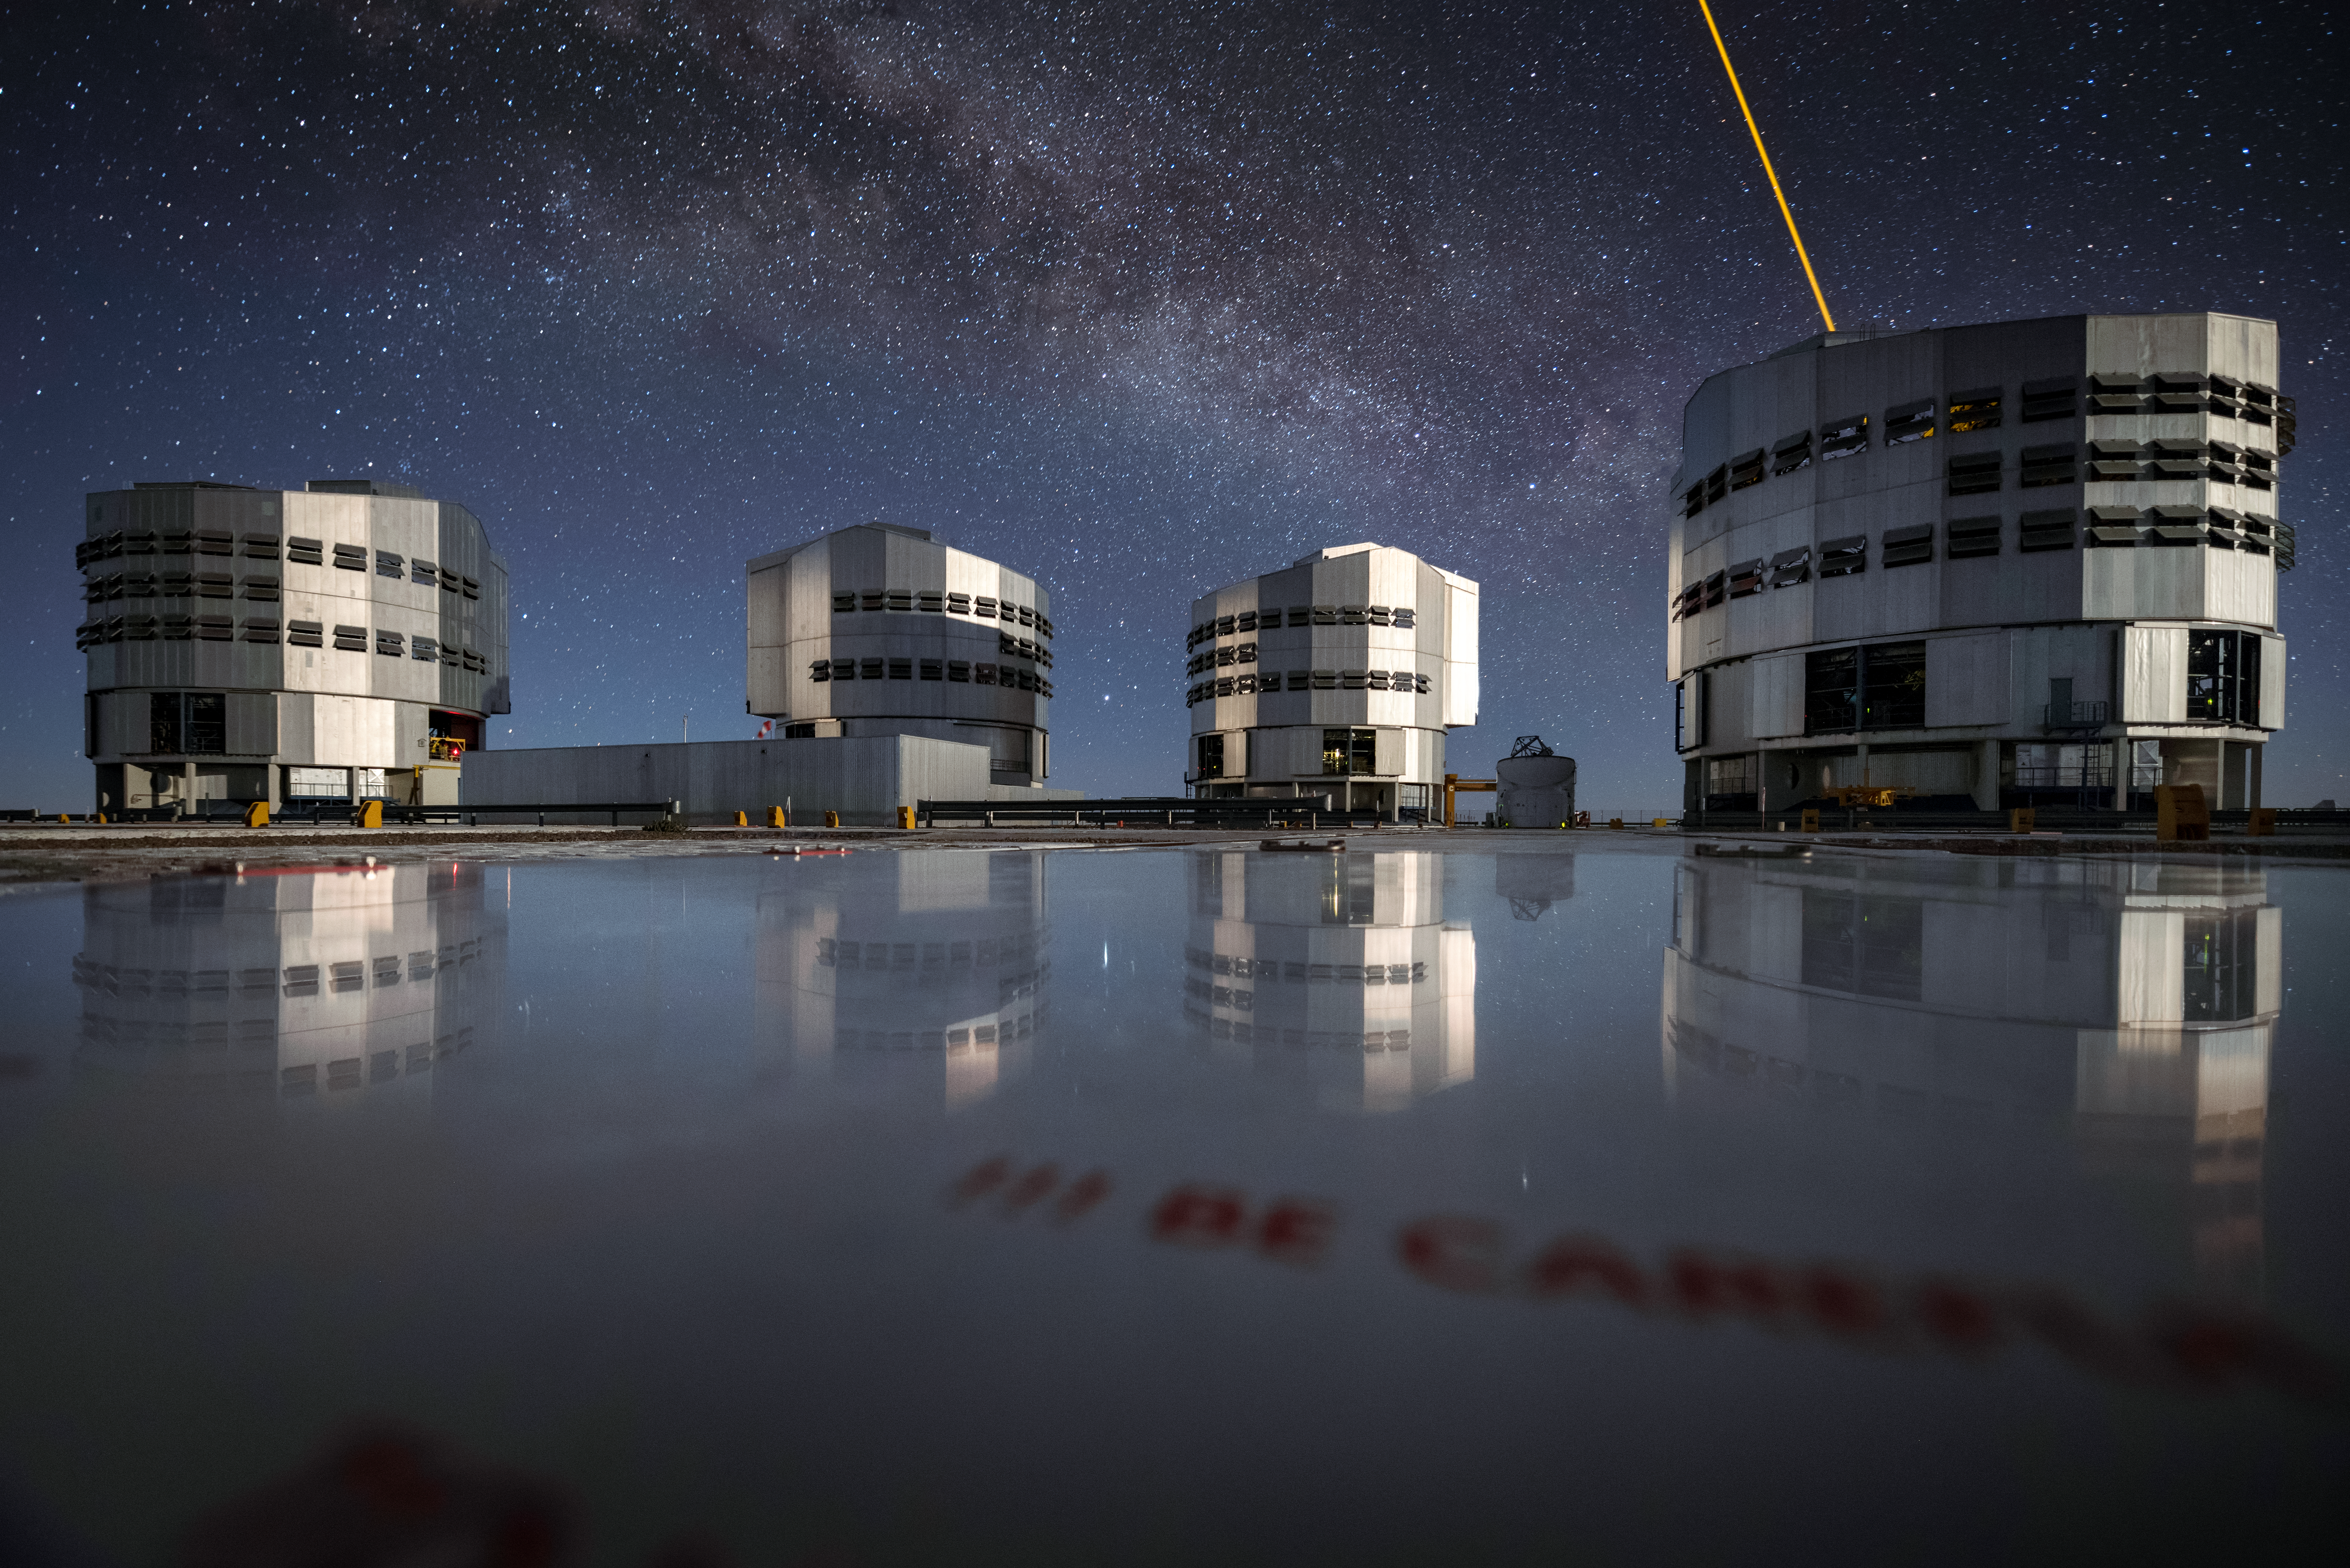

Paranal activity

The four Unit Telescopes (UT) of ESO's Very Large Telescope (VLT) sit under the sky at the Paranal Observatory. From left to right, they are: UT1 (Antu), UT2 (Kueyen), UT3 (Melipal) and UT4 (Yepun). Each UT has a main mirror 8.2 metres in diameter, putting them among the largest single-mirror telescopes in the world. Individually they can see objects four billion times fainter than what can be seen with the unaided eye, and in combination they form the VLT, the world's most advanced optical instrument. The laser light seen in the sky on the right side of the image is coming from Yepun, and serves as an artificial guide star for the Adaptive Optics technology, which corrects the blurring effects of Earth's atmosphere to produce sharper images. Just to the right of Melipal one of the four auxiliary telescopes (AT) is visible. The ATs feed data to the VLT Interferometer, improving the resolution of images still further.

Credit: A. Ghizzi Panizza/ESO